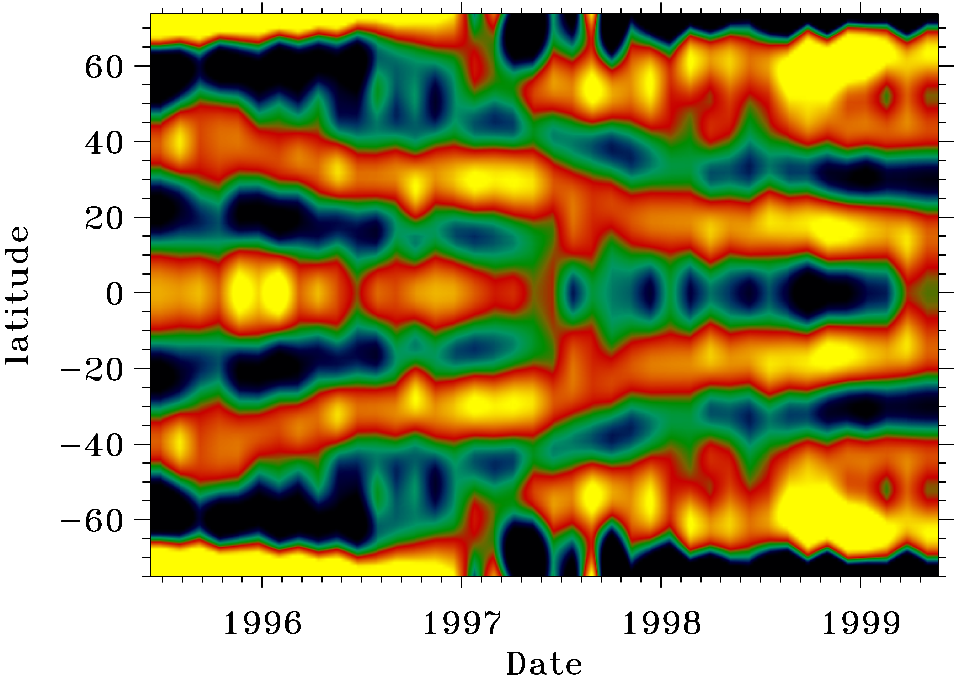

Revolving flows inside the Sun, as seen by GONG.

This figure shows the time variation of solar rotation, as derived from GONG data, with date horizontally and solar latitude vertically. Thirty-nine overlapping 108-day intervals, covering 1476 days from the end of the previous solar cycle to the rising phase of the current one, were analyzed using the usual GONG algorithms, and rotational splitting coefficients were fitted to the frequencies. The coefficients were then inverted to give a rotation profile for each interval. The mean rotation rate over the entire time span was found for each radius and latitude, and subtracted from the value for each point. The figure shows the residual rotation rate at 1% of the solar radius, 7 Mm below the surface. Bands of faster and slower rotation converging towards the equator are clearly visible, and they are consistent with the surface Doppler measurements of the so-called torsional oscillation. Magnetic activity appears along the poleward edge of the more rapid flows. There is evidence from the helioseismic data that these flow bands extend tens of megameters below the surface, well into the Convection Zone, and also that significant variations occur deeper down, at the interface between the Convection Zone and the rigidly-rotating interior of the Sun. See the article in the NOAO March 2000 newsletter.

Credit: Rachel Howe, Rudi Komm, Frank Hill/NSO/AURA/NSF